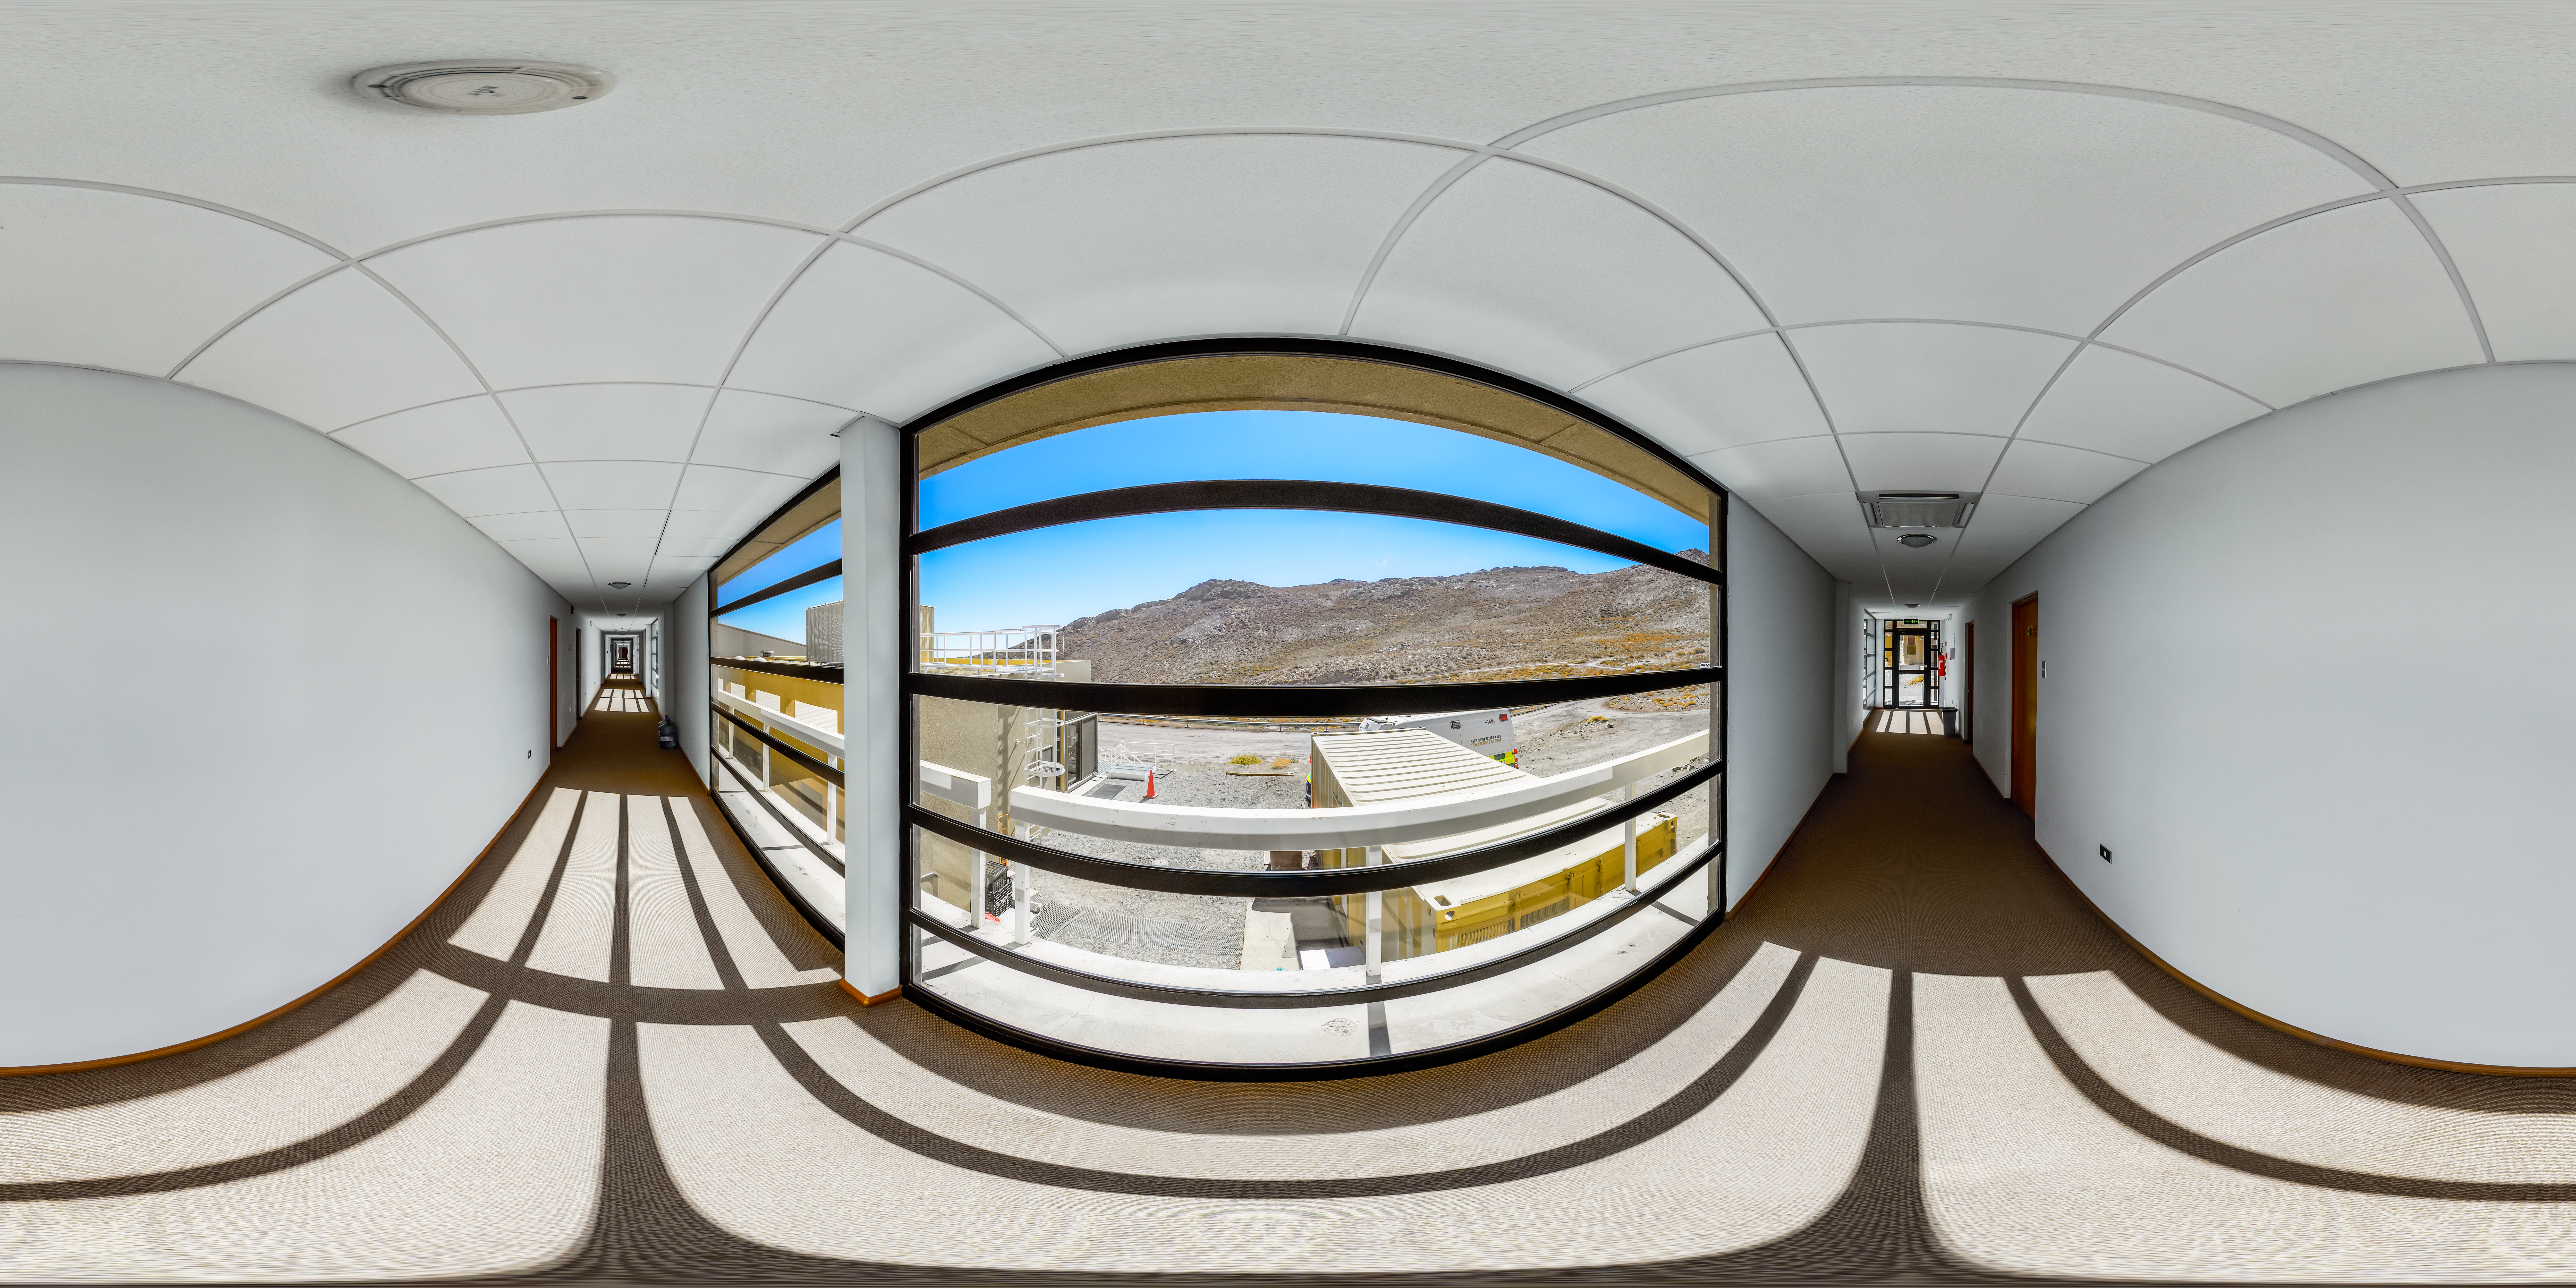

Cerro Pachón Dormitory Hallway 360 Panorama

A 360 panorama view of the hallway in one of the Cerro Pachón dormitories.

Credit: NOIRLab/NSF/AURA/P. Horálek